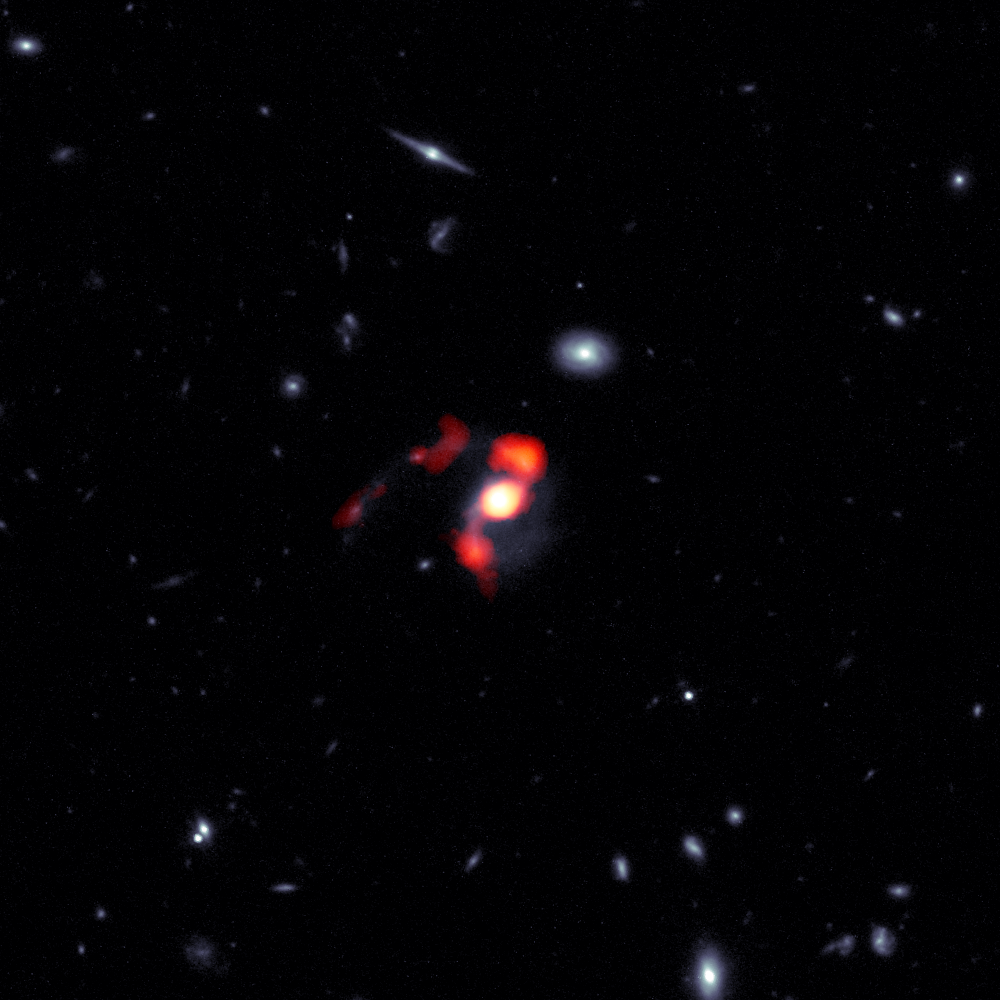

HST/ALMA Composite Image of SDSS J1448+1010

SDSS J1448+1010 is a newly-dormant massive galaxy that was born when the Universe was at roughly half of its current age, and is nearing the completion of a merger with another galaxy. During the course of this merger, the force of gravity flung what amounts to nearly half of the system’s star-forming gas away from the galaxy, leaving it unable to form new stars. This composite image combines blue/white data from the Hubble Space Telescope (HST) and red/orange data from the Atacama Large Millimeter/submillimeter Array (ALMA) to show the post-merger distribution of gas and stars from the now-dormant galaxy into streams of material known as tidal tails.

Credit: ALMA (ESO/NAOJ/NRAO), J. Spilker et al (Texas A&M), S. Dagnello (NRAO/AUI/NSF)